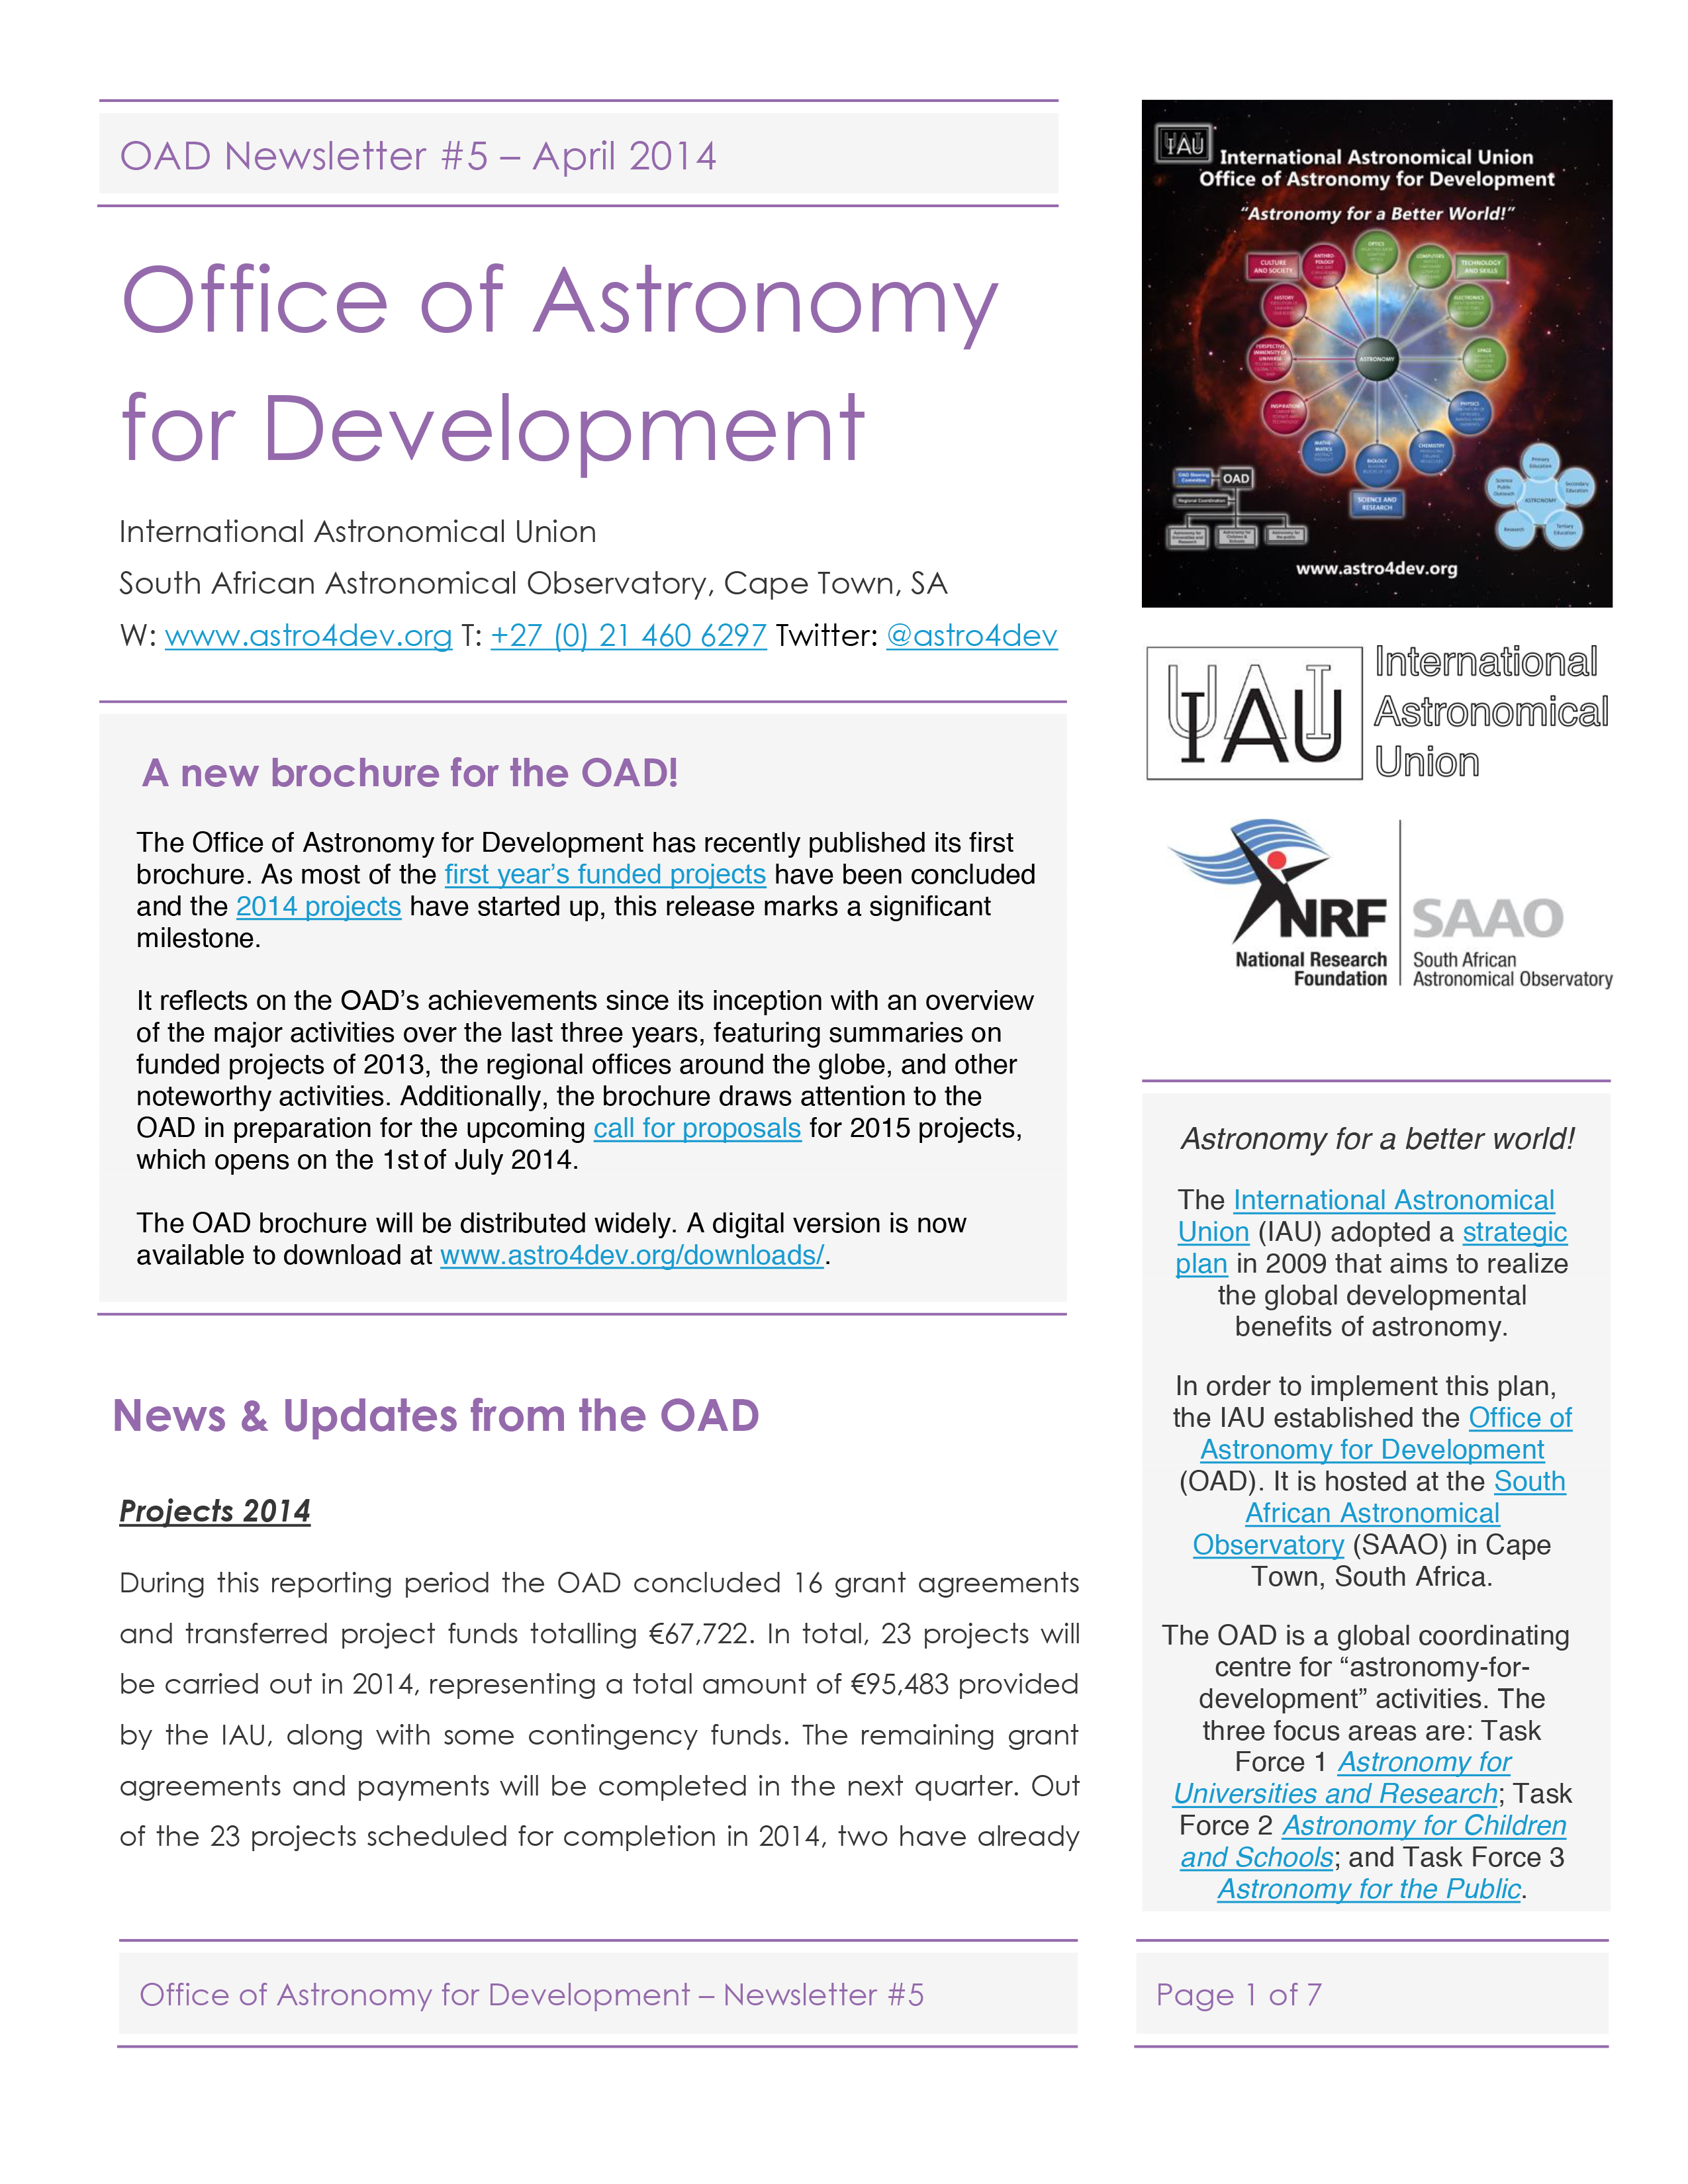

The IAU OAD Newsletter #5 — April 2014

The first page of the IAU OAD Newsletter #5 — April 2014.

Credit: IAU OAD